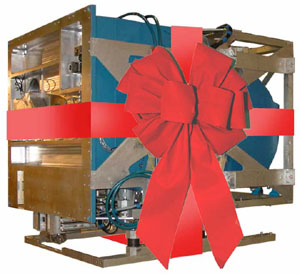

Gemini North & South Receive New Instruments for the Holidays!

Credit: International Gemini Observatory/NOIRLab/NSF/AURA